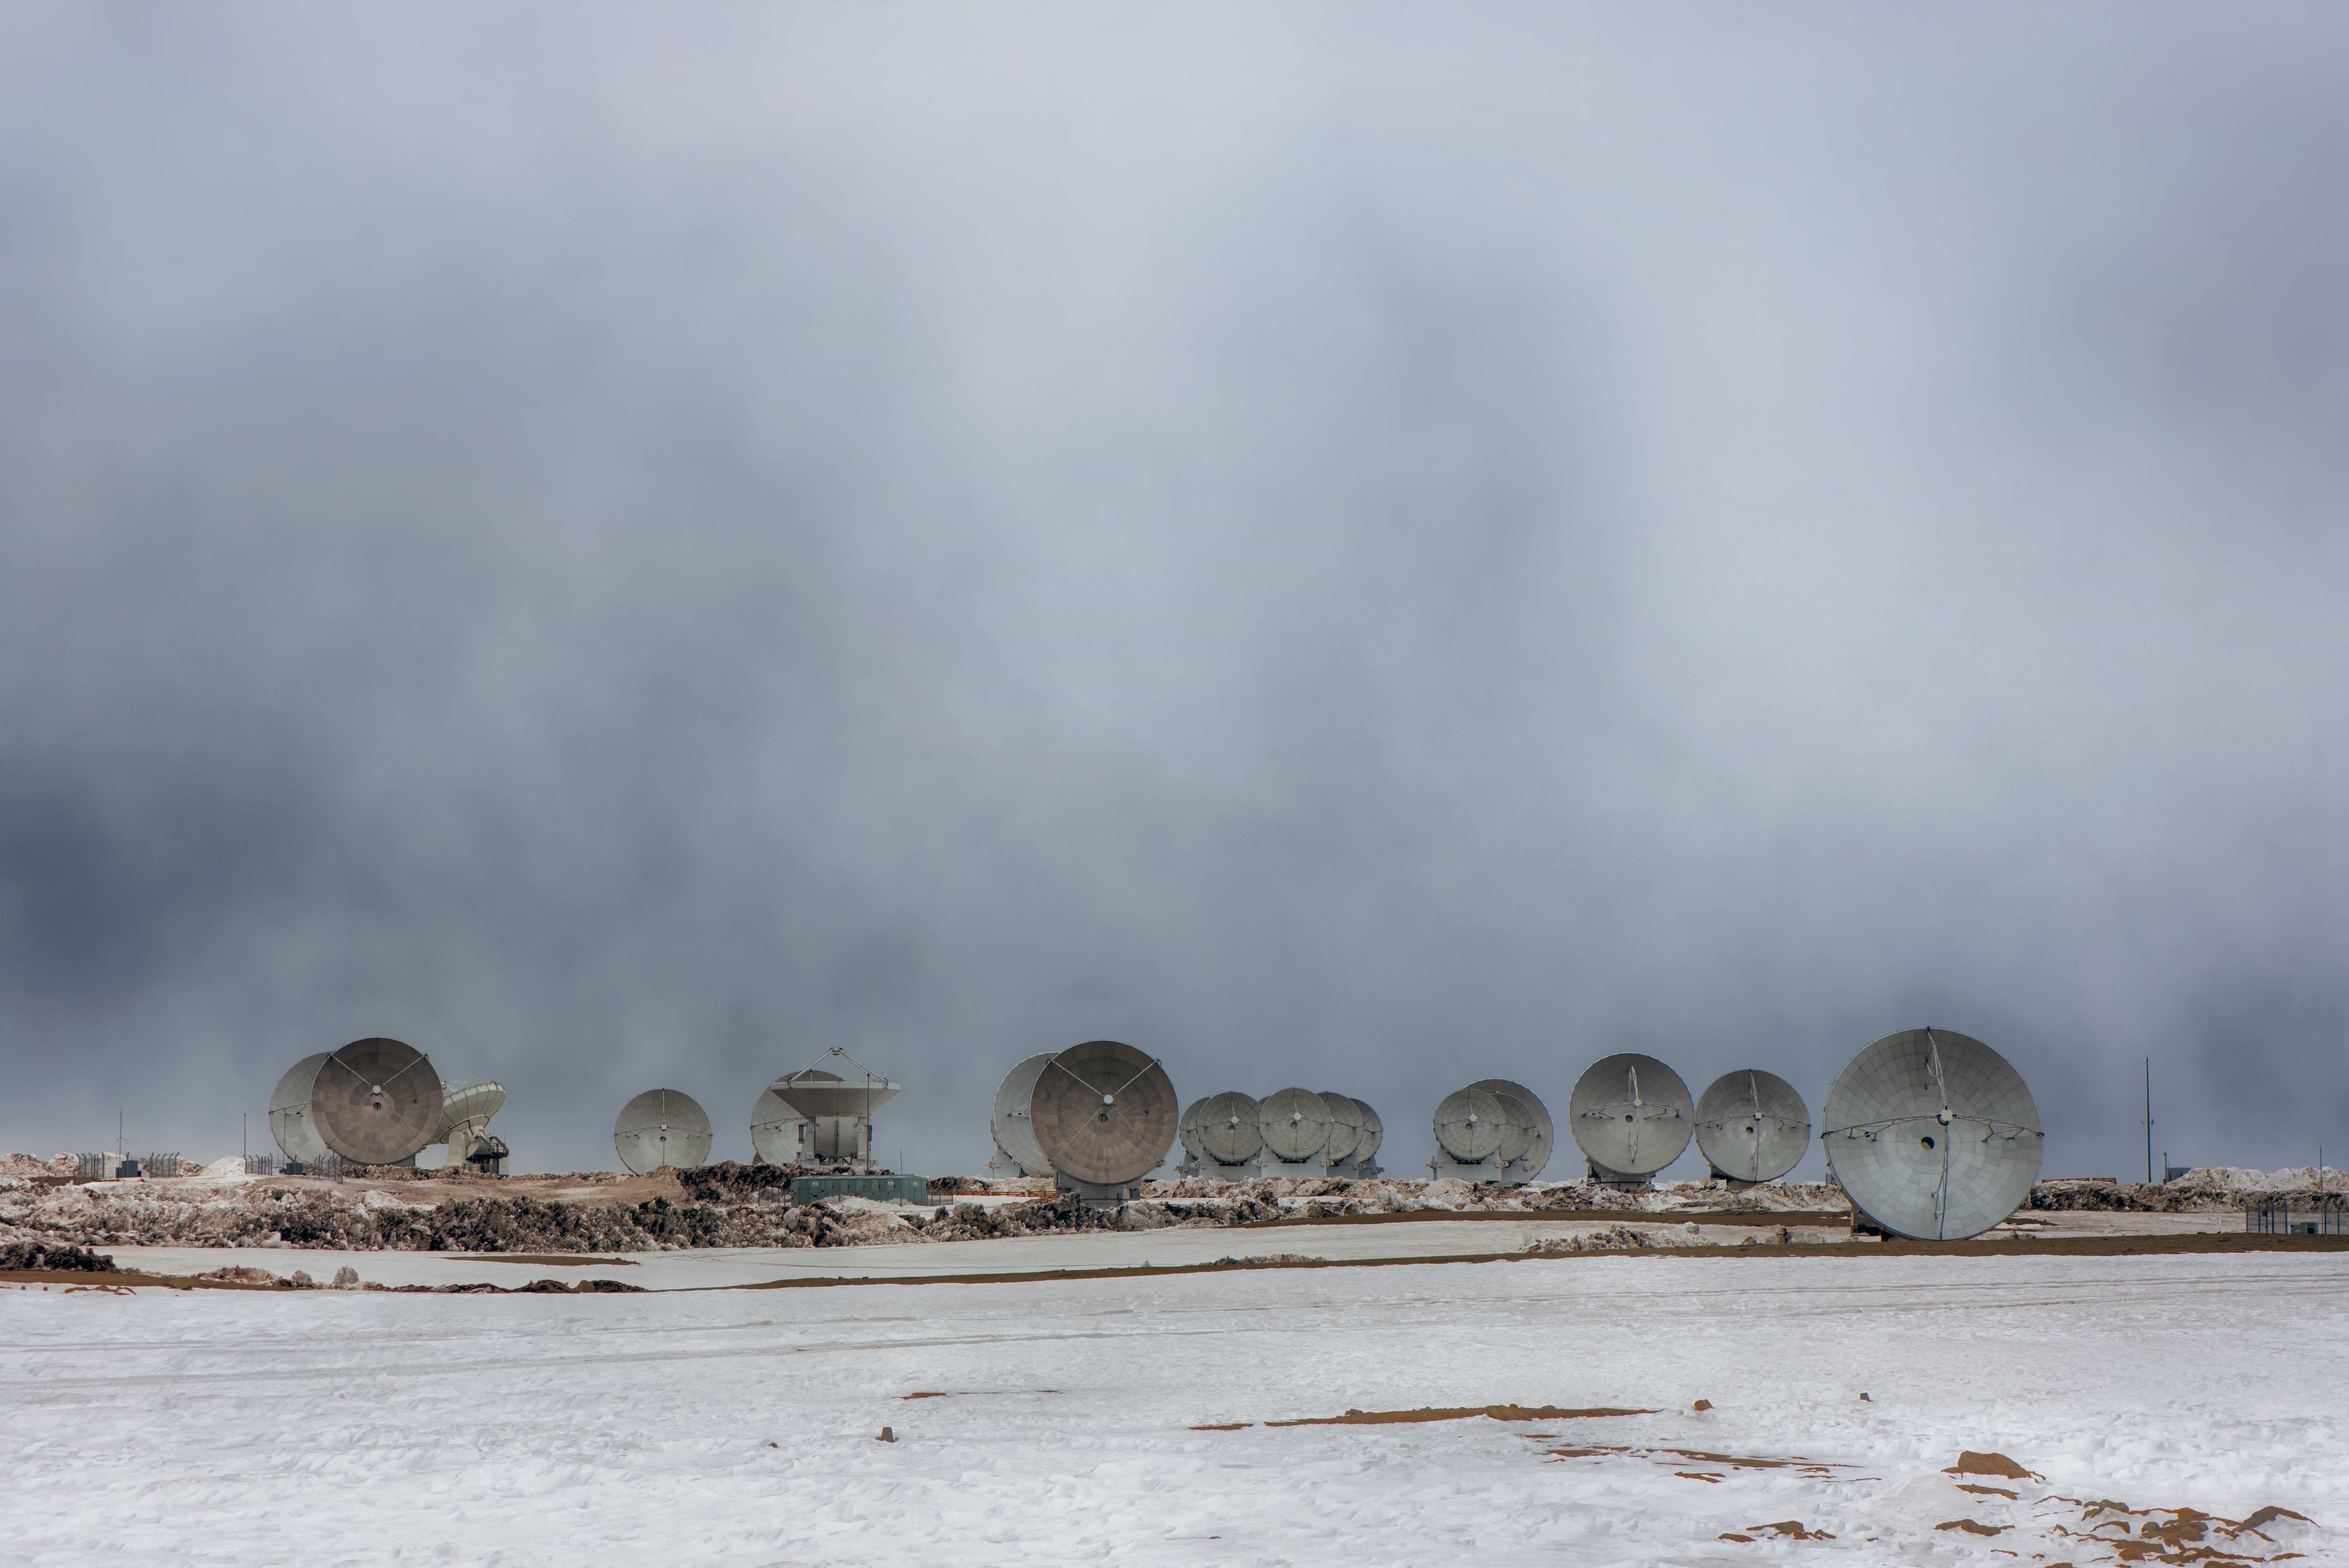

A frosty Chajnantor plateau

This image shows the antennas of the Atacama Large Millimeter/submillimeter Array (ALMA) surrounded by snow. ALMA consists of 66 huge antennas, which work together to observe the cold and distant Universe, addressing some of the deepest questions of our cosmic origins. These antennas sit at an altitude of 5100 metres on the arid Chajnantor plateau in the Chilean Andes.

Credit: ESO